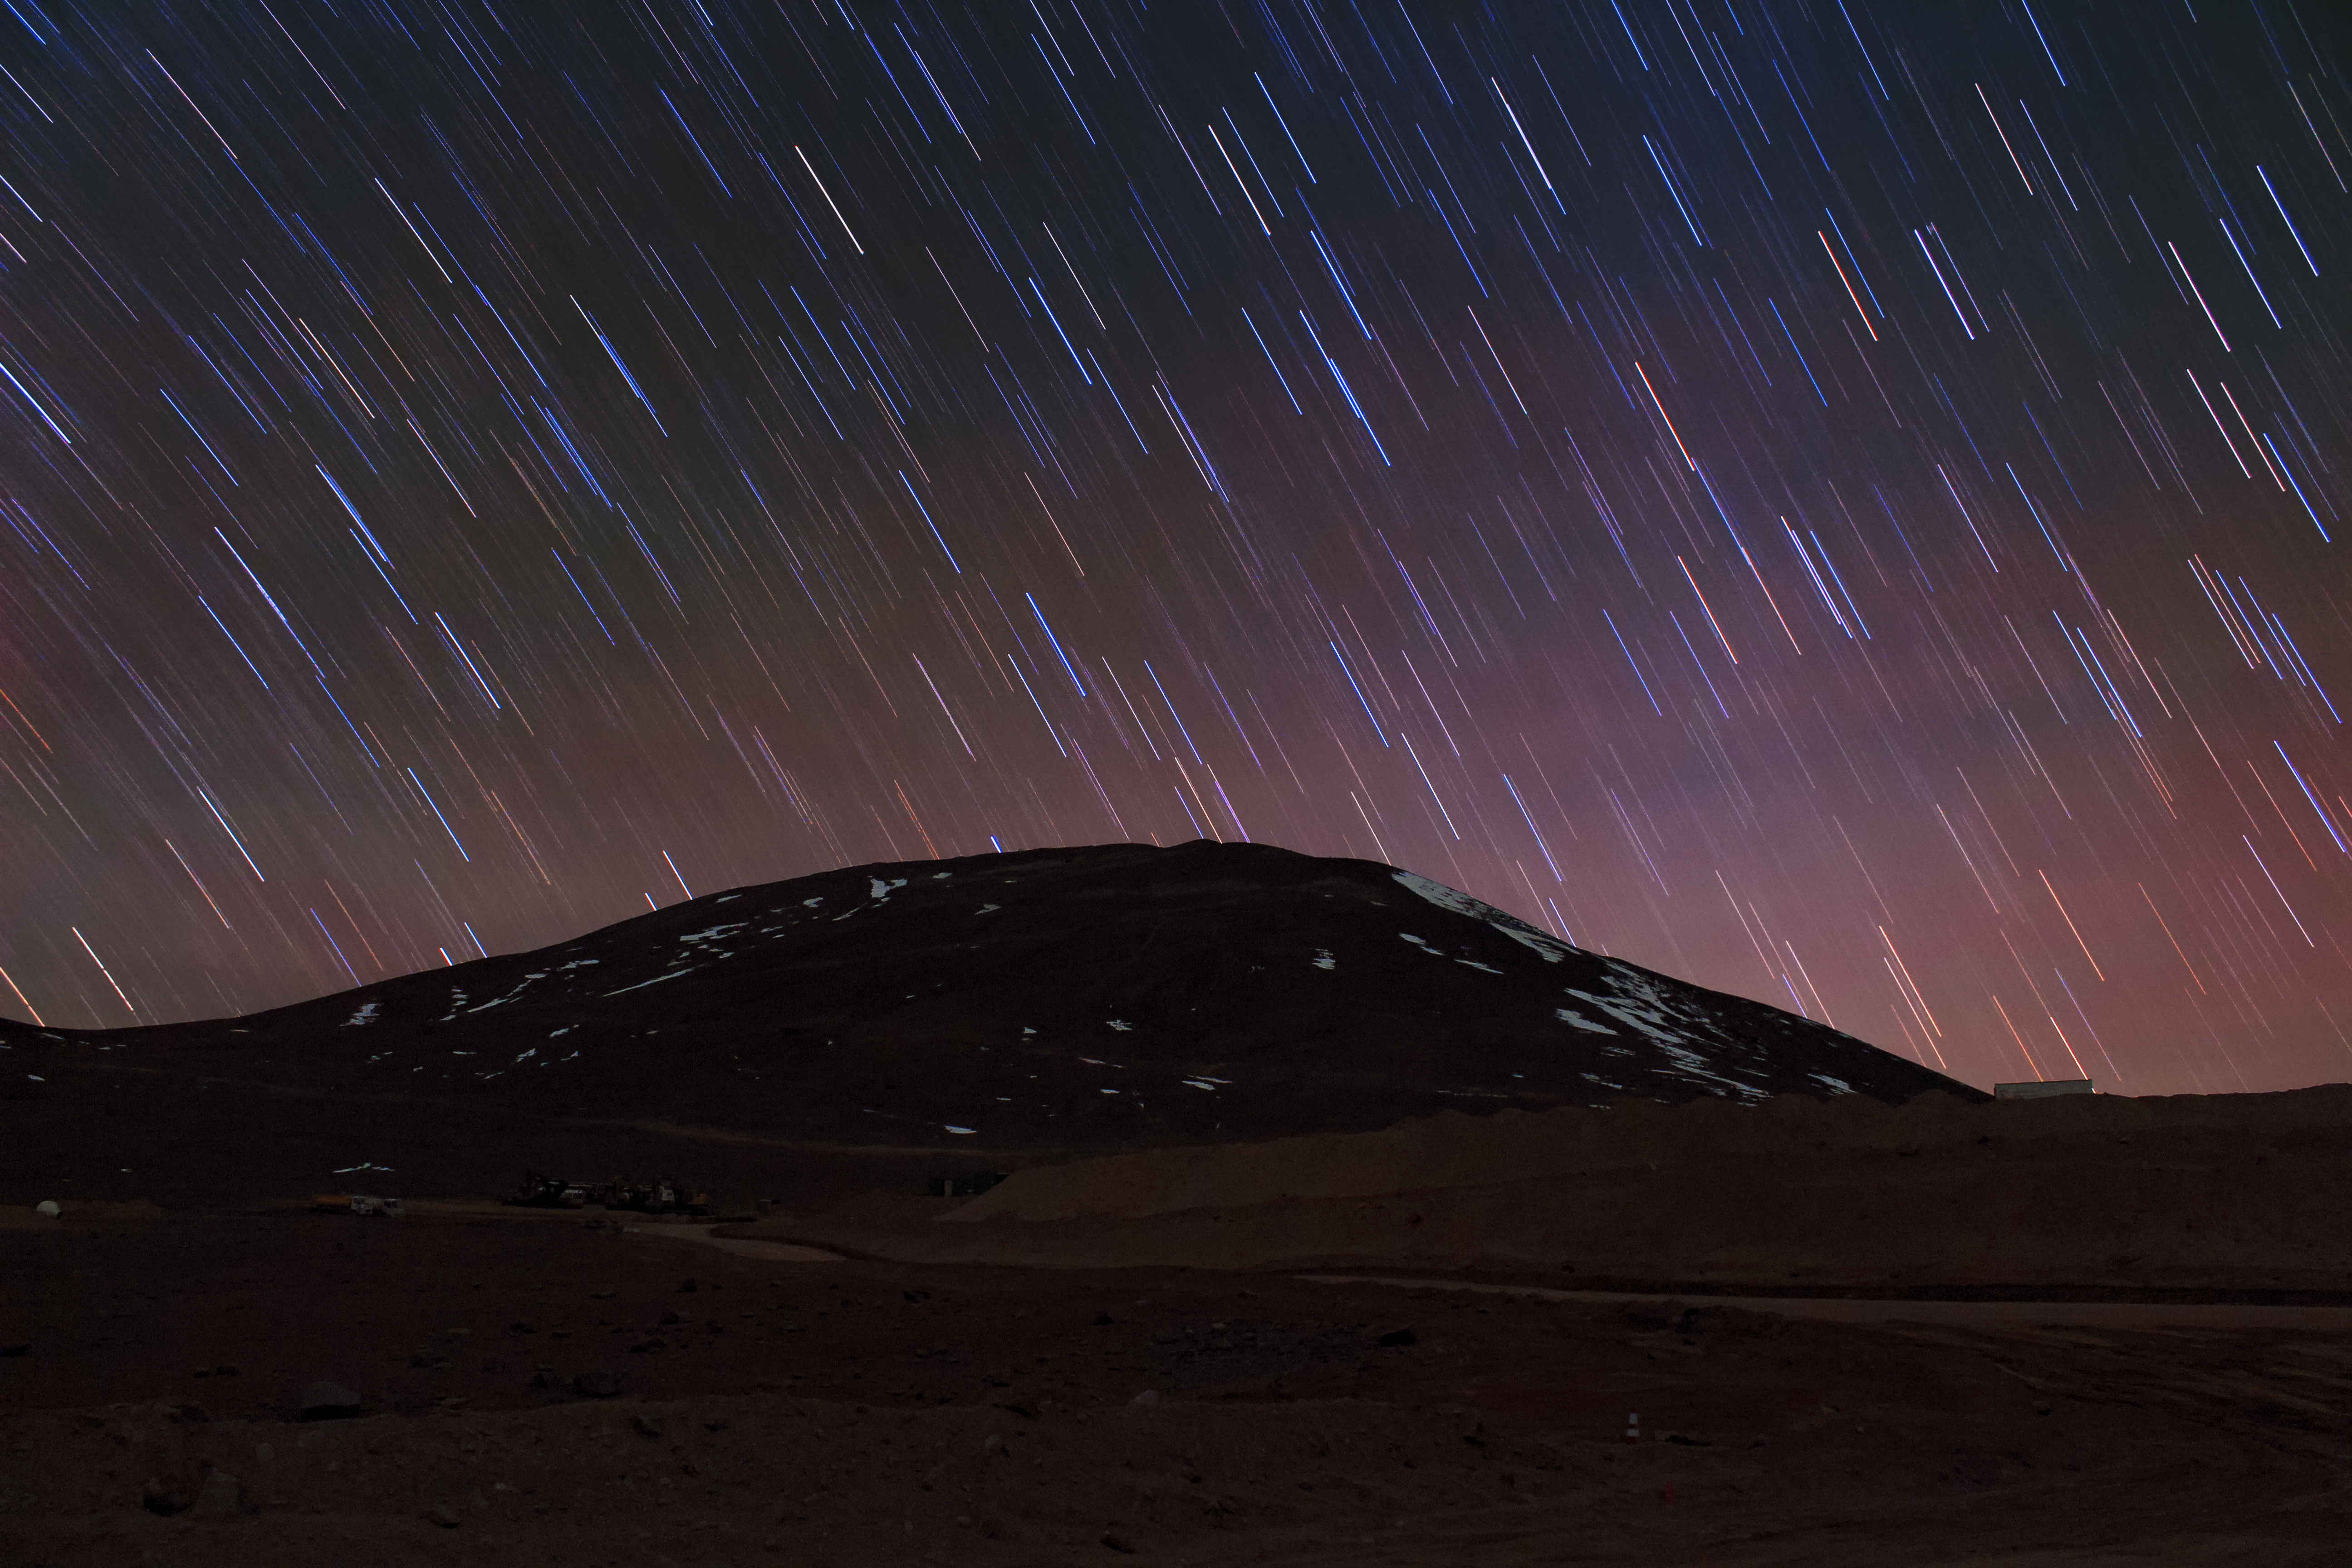

Snow at Armazones

Patches of reflective snow stand in stark contrast the darkness of the nighttime desert.

Credit: F. Char/ESO